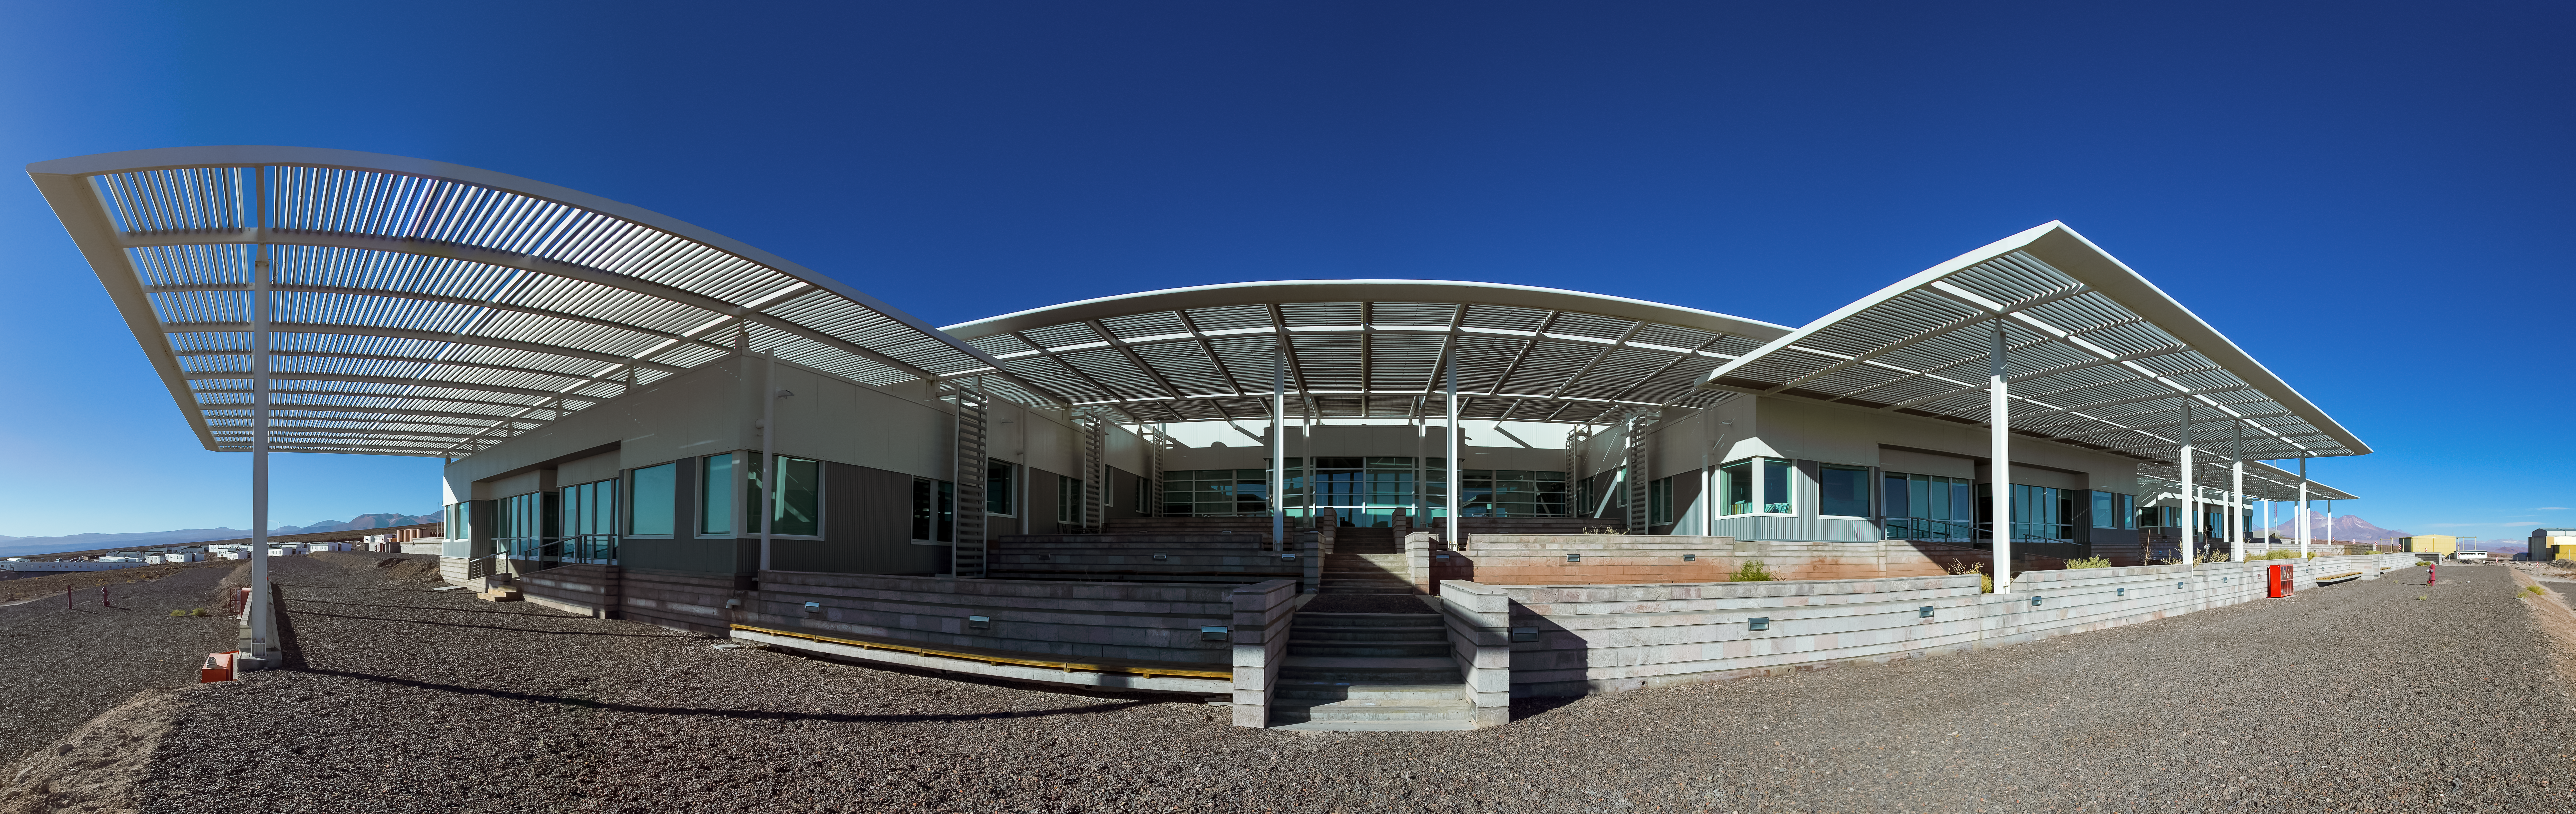

The OSF horizon

The Operations Support Facility (OSF) is one of two distinct sites from which the ALMA Observatory is operated. It lies far away from comfortable living conditions of modern civilization. The OSF is, in many aspects, the center of activities of the ALMA project and is the focal point of all antenna Assembly-Integration-Verification (AIV) activities.

Credit: A. Duro/ESO